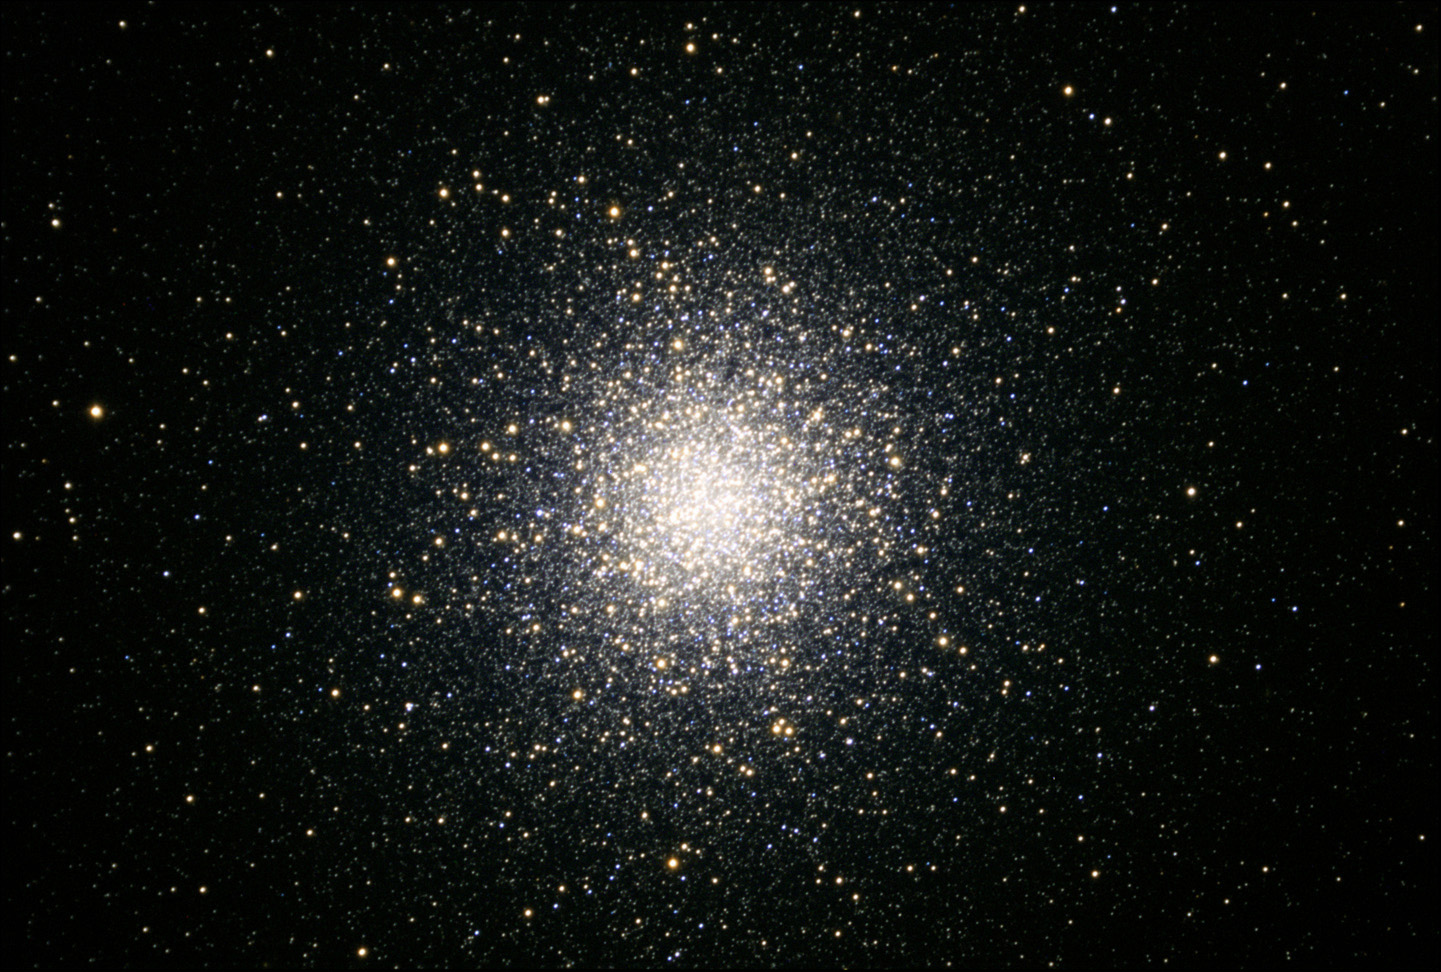

M13

M13 is certainly the most famous globular cluster in the sky of the northern hemisphere. The visual appeal of a cluster like this is unmatched for most deep sky objects. This sphere of over 300,000 stars looks something like scattered diamonds in even relatively small telescopes. The stars in a cluster like this orbit one another wildly as they are crammed into a ball 100 light years across. In addition to the number of stars, the ages of the suns in this cluster are some of the oldest in the universe- perhaps 12-14 billion of years old! M13 is easily found in the constellation of Hercules and can even be glimpsed with an unaided eye under dark skies. Also check out the background galaxy NGC 6207 in the same direction as M13. Globular clusters orbit the center of the galaxy. M13 is currently about 22,000 light years away from us.

This image was taken as part of Advanced Observing Program (AOP) program at Kitt Peak Visitor Center during 2014.

Credit: KPNO/NOIRLab/NSF/AURA/Tom Bash and John Fox/ Adam Block